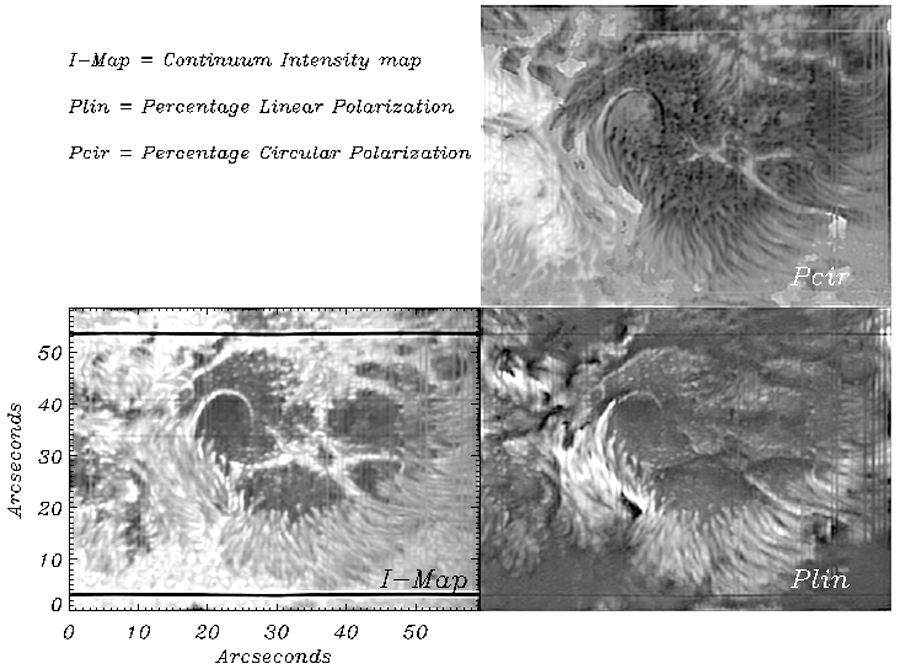

Active region NOAA 0484

Diffraction-Limited Spectro-Polarimeter (DLSP) scans of active region NOAA 0484. Several of these maps were recorded on October 24th, 2003. Pictures from the Dunn Solar Telescope at the Sacramento Peak Observatory (see also the H-alpha image, and the December 2003 NOAO Newsletter, currently only available in PDF format).

Credit: NOIRLab/NSF/AURA